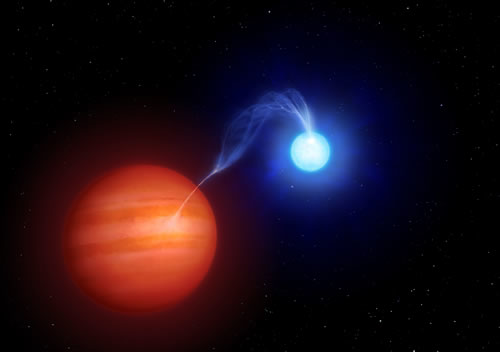

Artist's depiction of the SDSS 1212 interacting binary system

Artist's depiction of the SDSS 1212 interacting binary system. The gravity of the white dwarf is so strong it distorts the shape of the brown dwarf-like companion and rips material from the surface of its 'donor.' The stream of matter is accelerated in the strong gravitational and magnetic fields of the white dwarf, finally striking its surface at 10% of the velocity of light. The impacting stream causes a hot accretion spot on the white dwarf, generating copious cyclotron radiation; responsible in part for the excess near-infrared radiation seen at wavelengths greater than 1.8 microns (see geminiann08006b).

Credit: International Gemini Observatory/NOIRLab/NSF/AURA/University of Liecester (UK)/Mark A